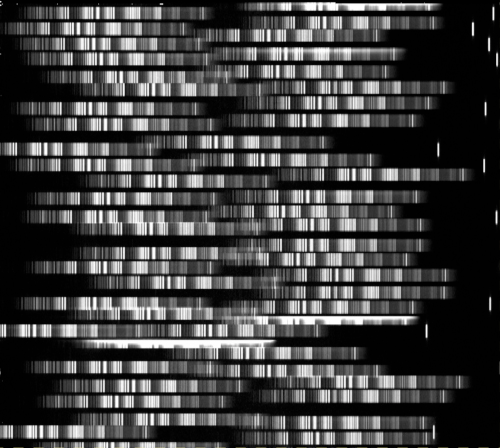

GMOS spectra in the GCLASS survey

Example of multi-object spectra obtained from GMOS and used in the GCLASS survey.

Credit: International Gemini Observatory/NOIRLab/NSF/AURA